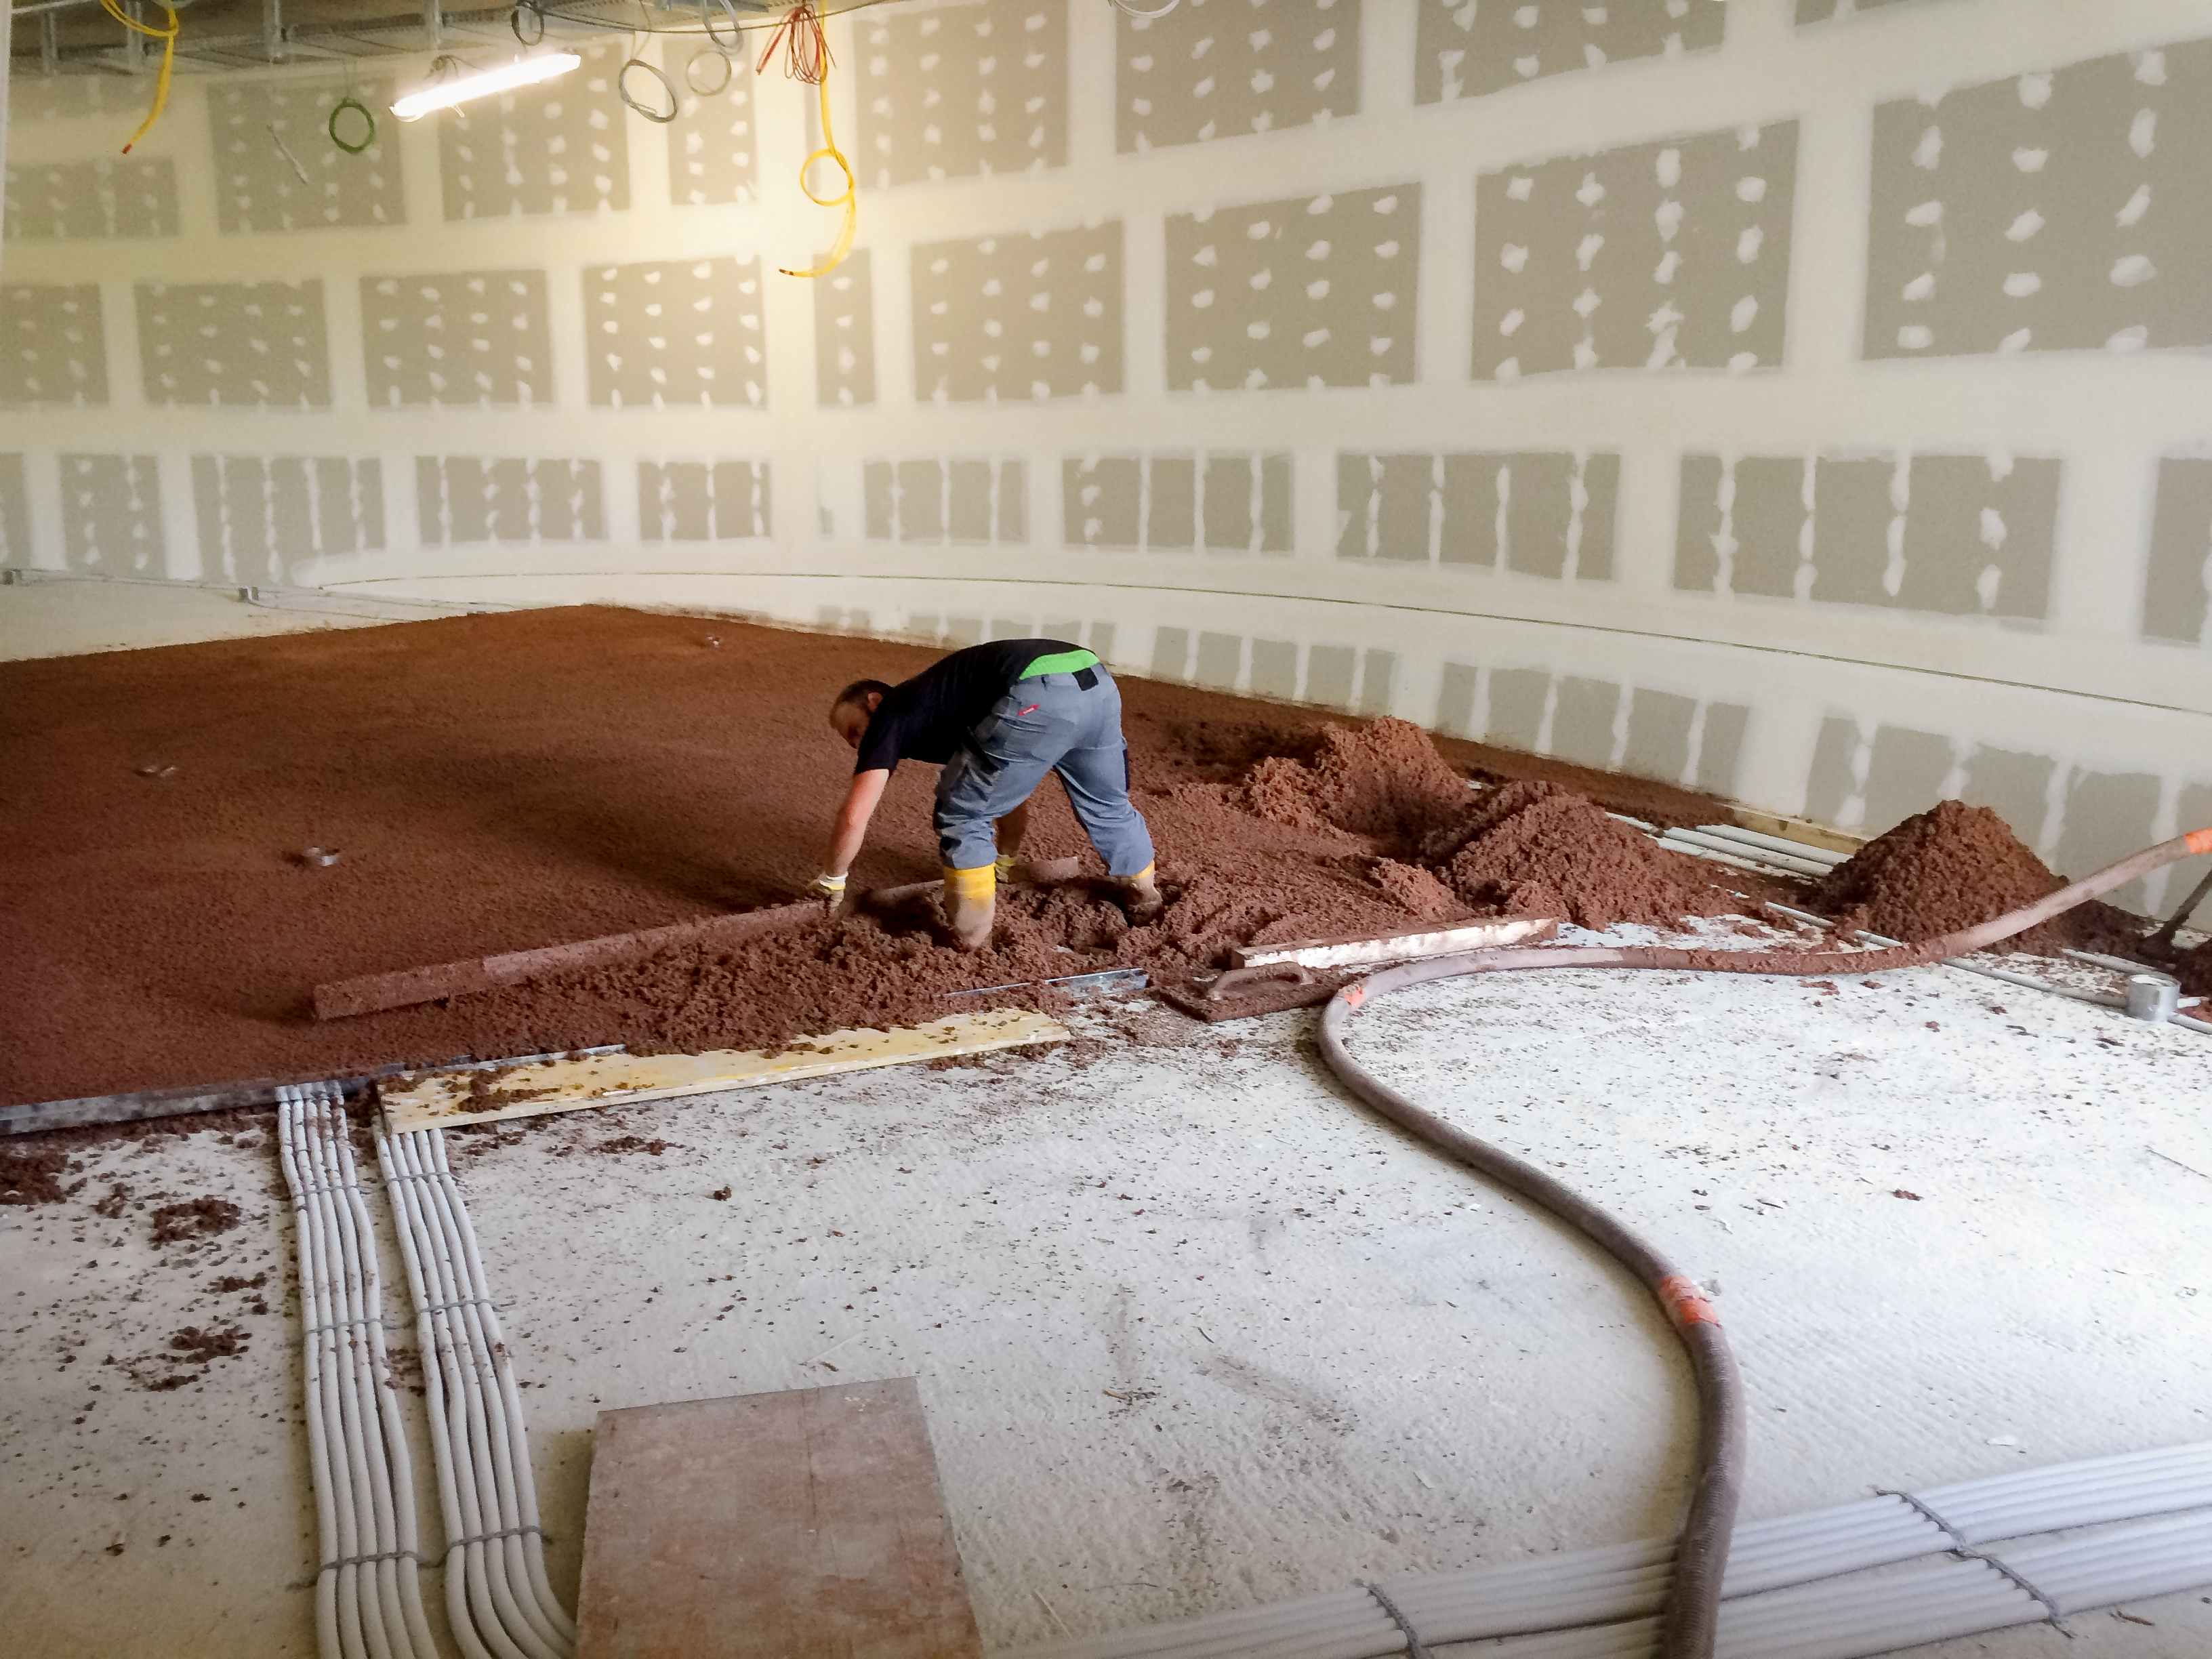

Early stages of construction

Construction of the interior of the ESO Supernova Planetarium & Visitor Centre.

Credit: Architekten Bernhardt + Partner (www.bp-da.de)